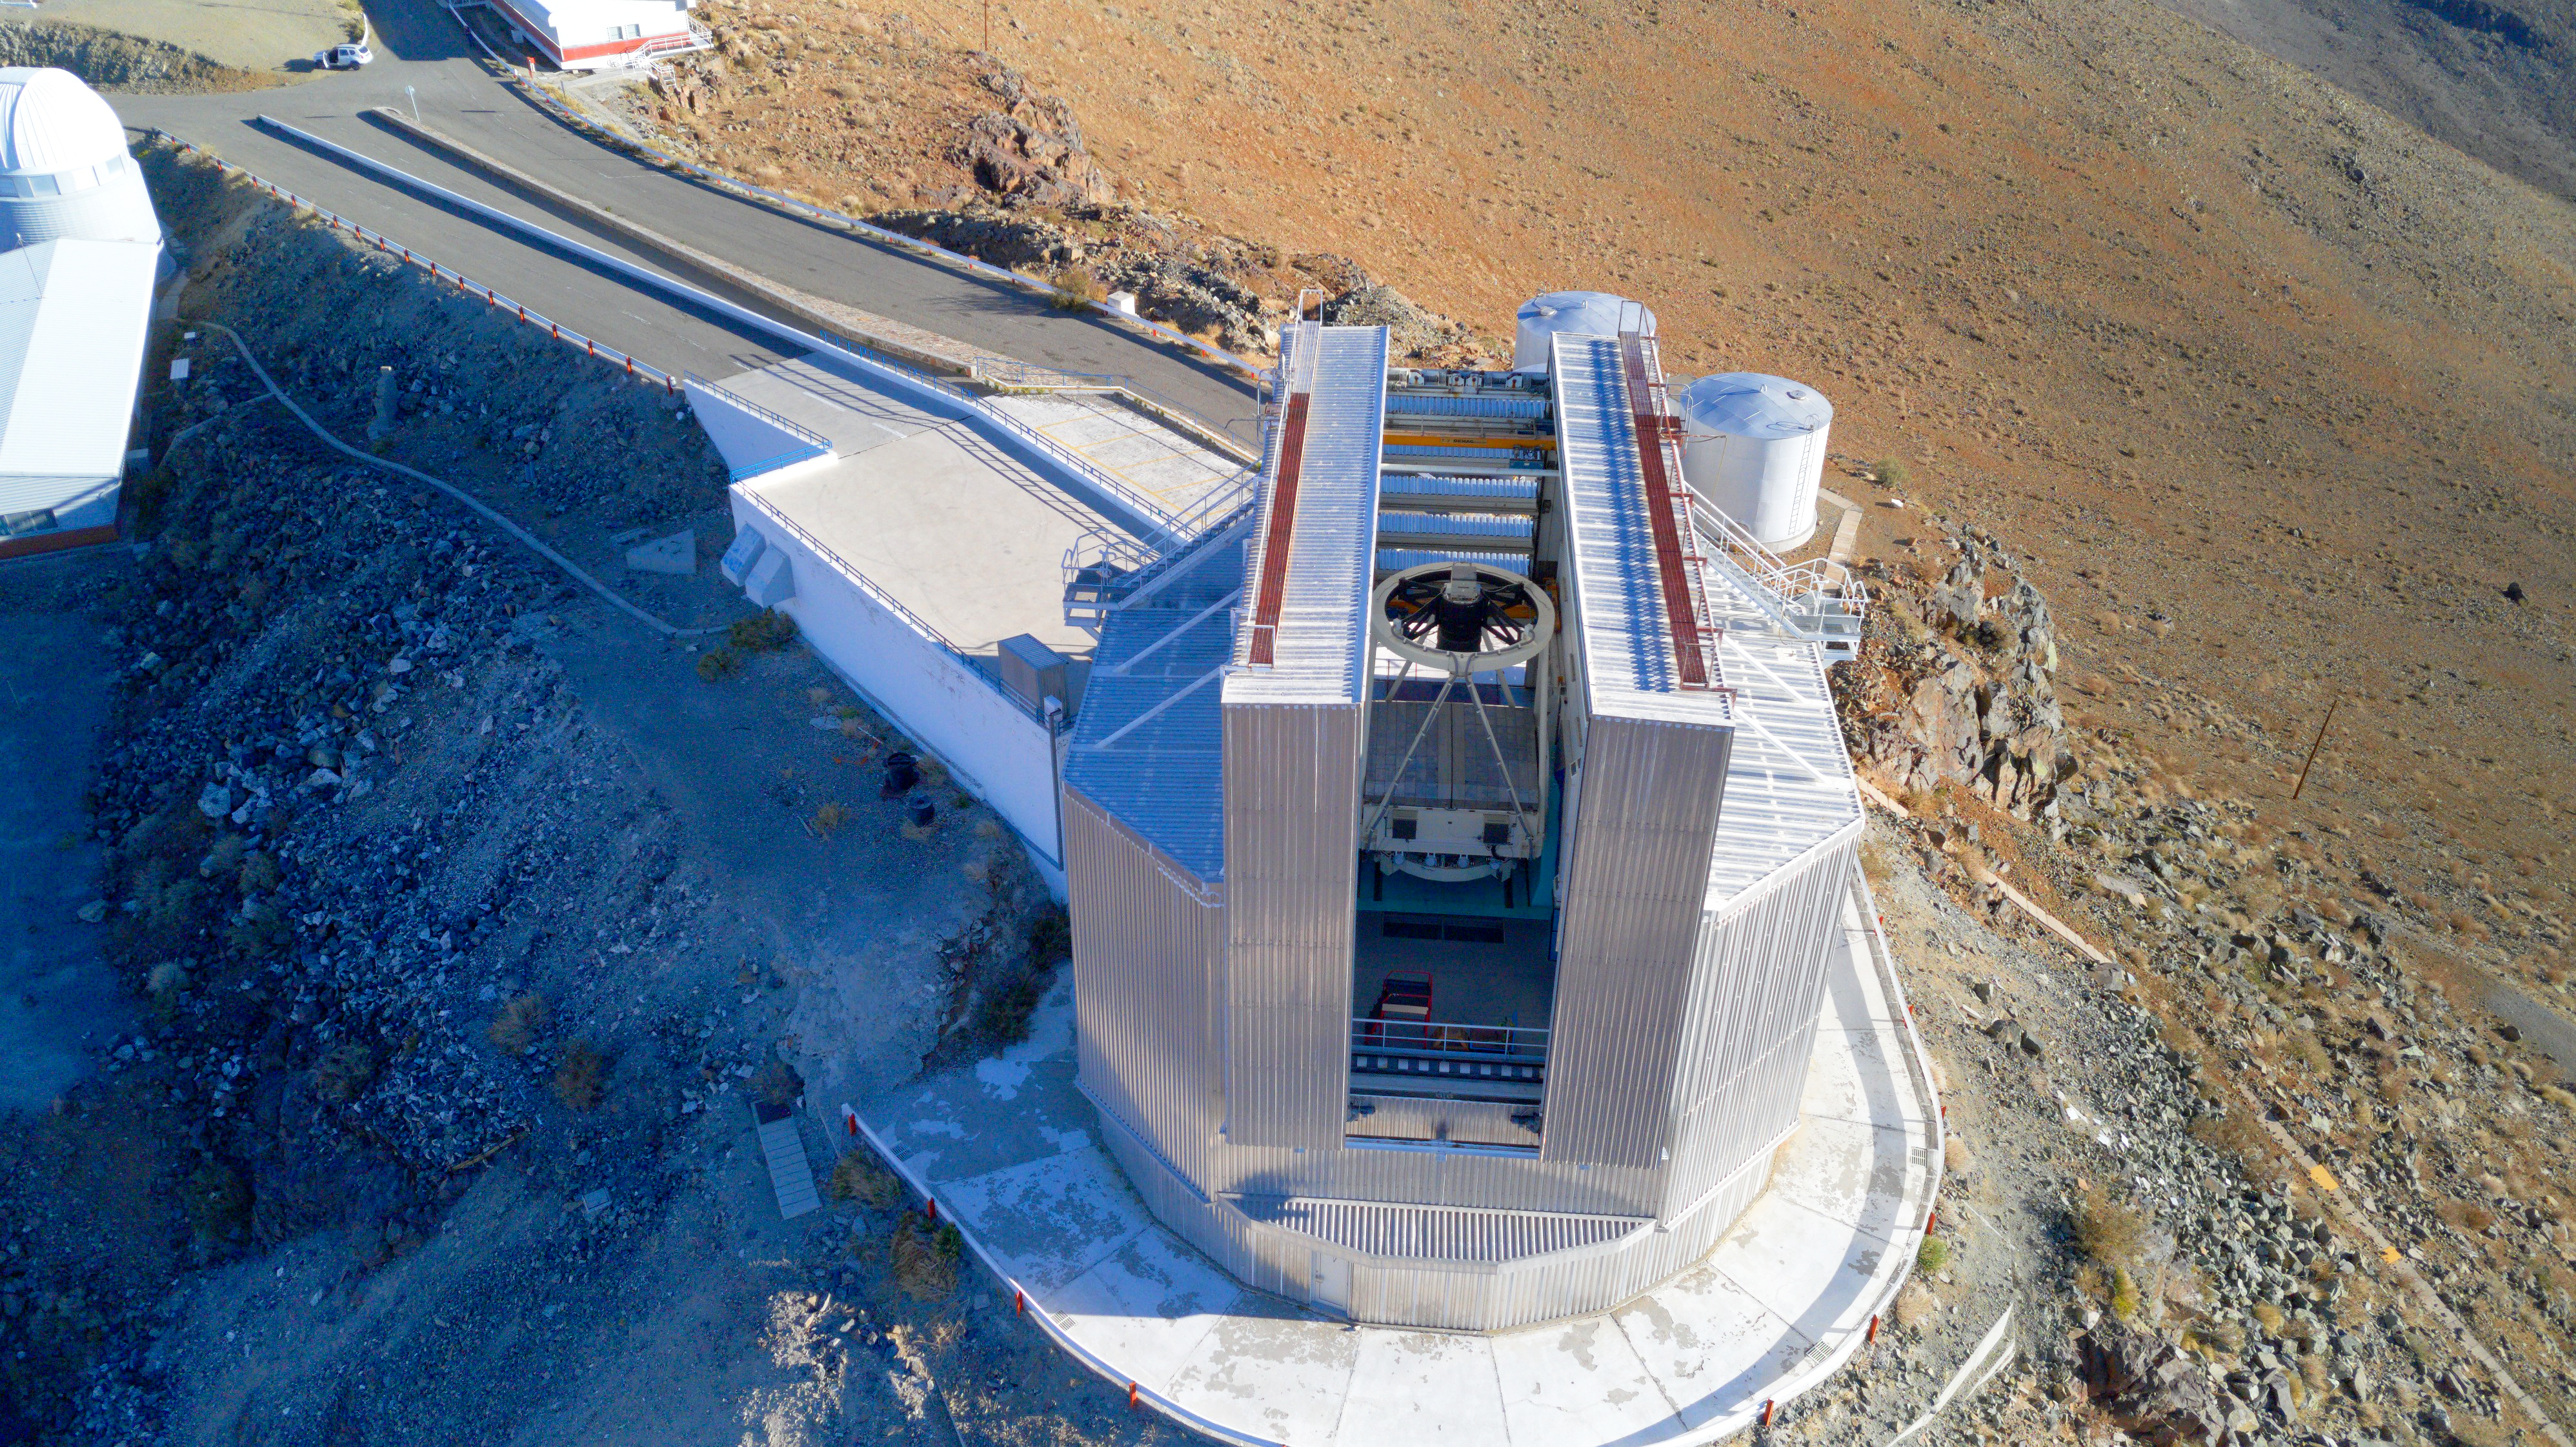

The NTT stands guard

Back in 1989, the Sky & Telescope magazine announced “The Best Telescope Yet”. More than three decades later, the 3.58-metre New Technology Telescope (NTT) is still an active member of ESO’s telescope family at La Silla Observatory. In this Picture of the Week, the NTT’s distinctive shiny armor stands guard over the barren landscape of the Chilean Atacama Desert. Many of its technological developments were, in fact, breakthroughs that would later be used for ESO’s Very Large Telescope (VLT) and for the future ESO’s Extremely Large Telescope.

The NTT's main breakthrough was its active optics system. Telescope mirrors may look perfectly smooth to our eyes, but changes in temperature, wind pressure or the weight of the mirror itself may deform them. But the NTT’s mirror was different: it was mounted on top of a supporting mechanism that corrected these deformations during the observations while monitoring a reference star. This allowed the NTT to obtain images about three times sharper than the ESO 3.6-metre telescope also at La Silla, despite being the same size.

The NTT has helped uncover many secrets of the cosmos. It played a key role in the discovery of a supermassive black hole at the centre of our Galaxy. More recently, it witnessed a star being devoured by a black hole in another galaxy, among many other discoveries. The NTT still stands today as a testament of the ongoing technological advances in astronomical research.

Credit: ESO/I. Saviane